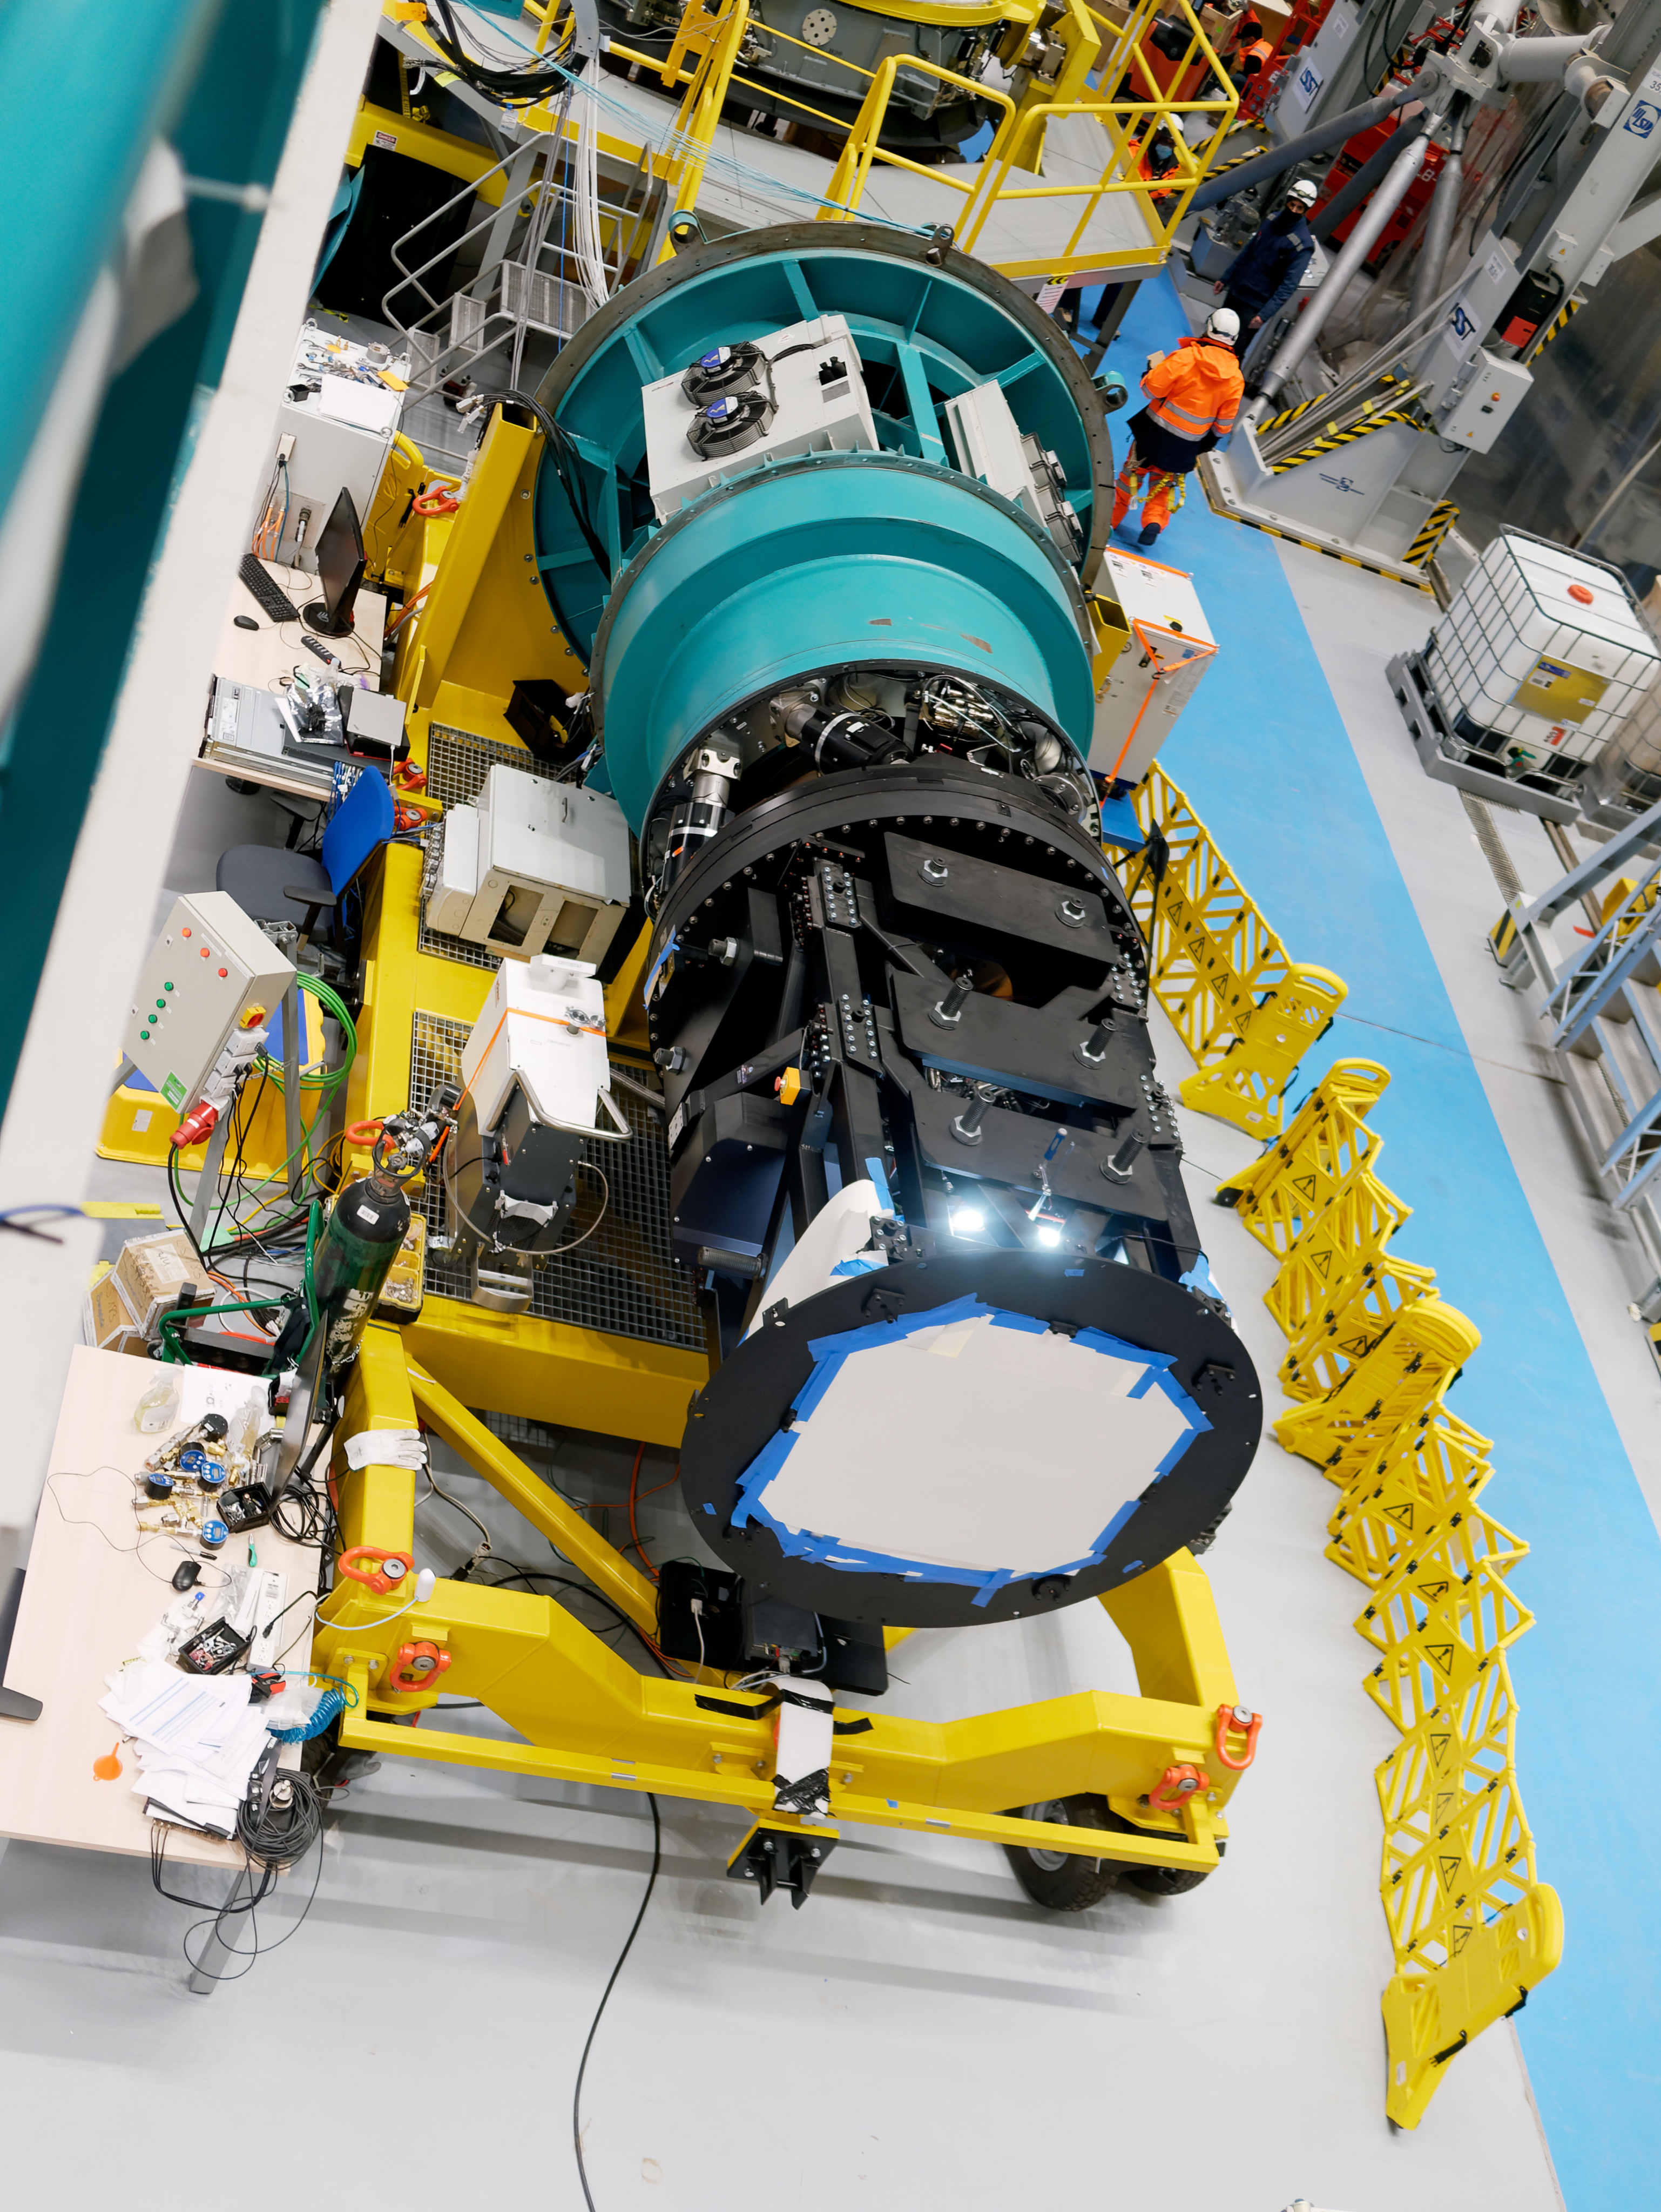

Rubin Observatory Commissioning Camera

The Rubin Observatory Commissioning Camera on Cerro Pachón in Chile.

Credit: RubinObs/NOIRLab/SLAC/NSF/DOE/AURA/W. O'Mullane